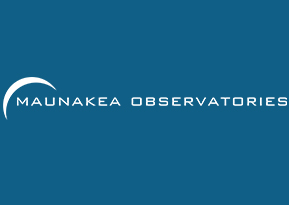

Maunakea Observatories

Credit: NOIRLab